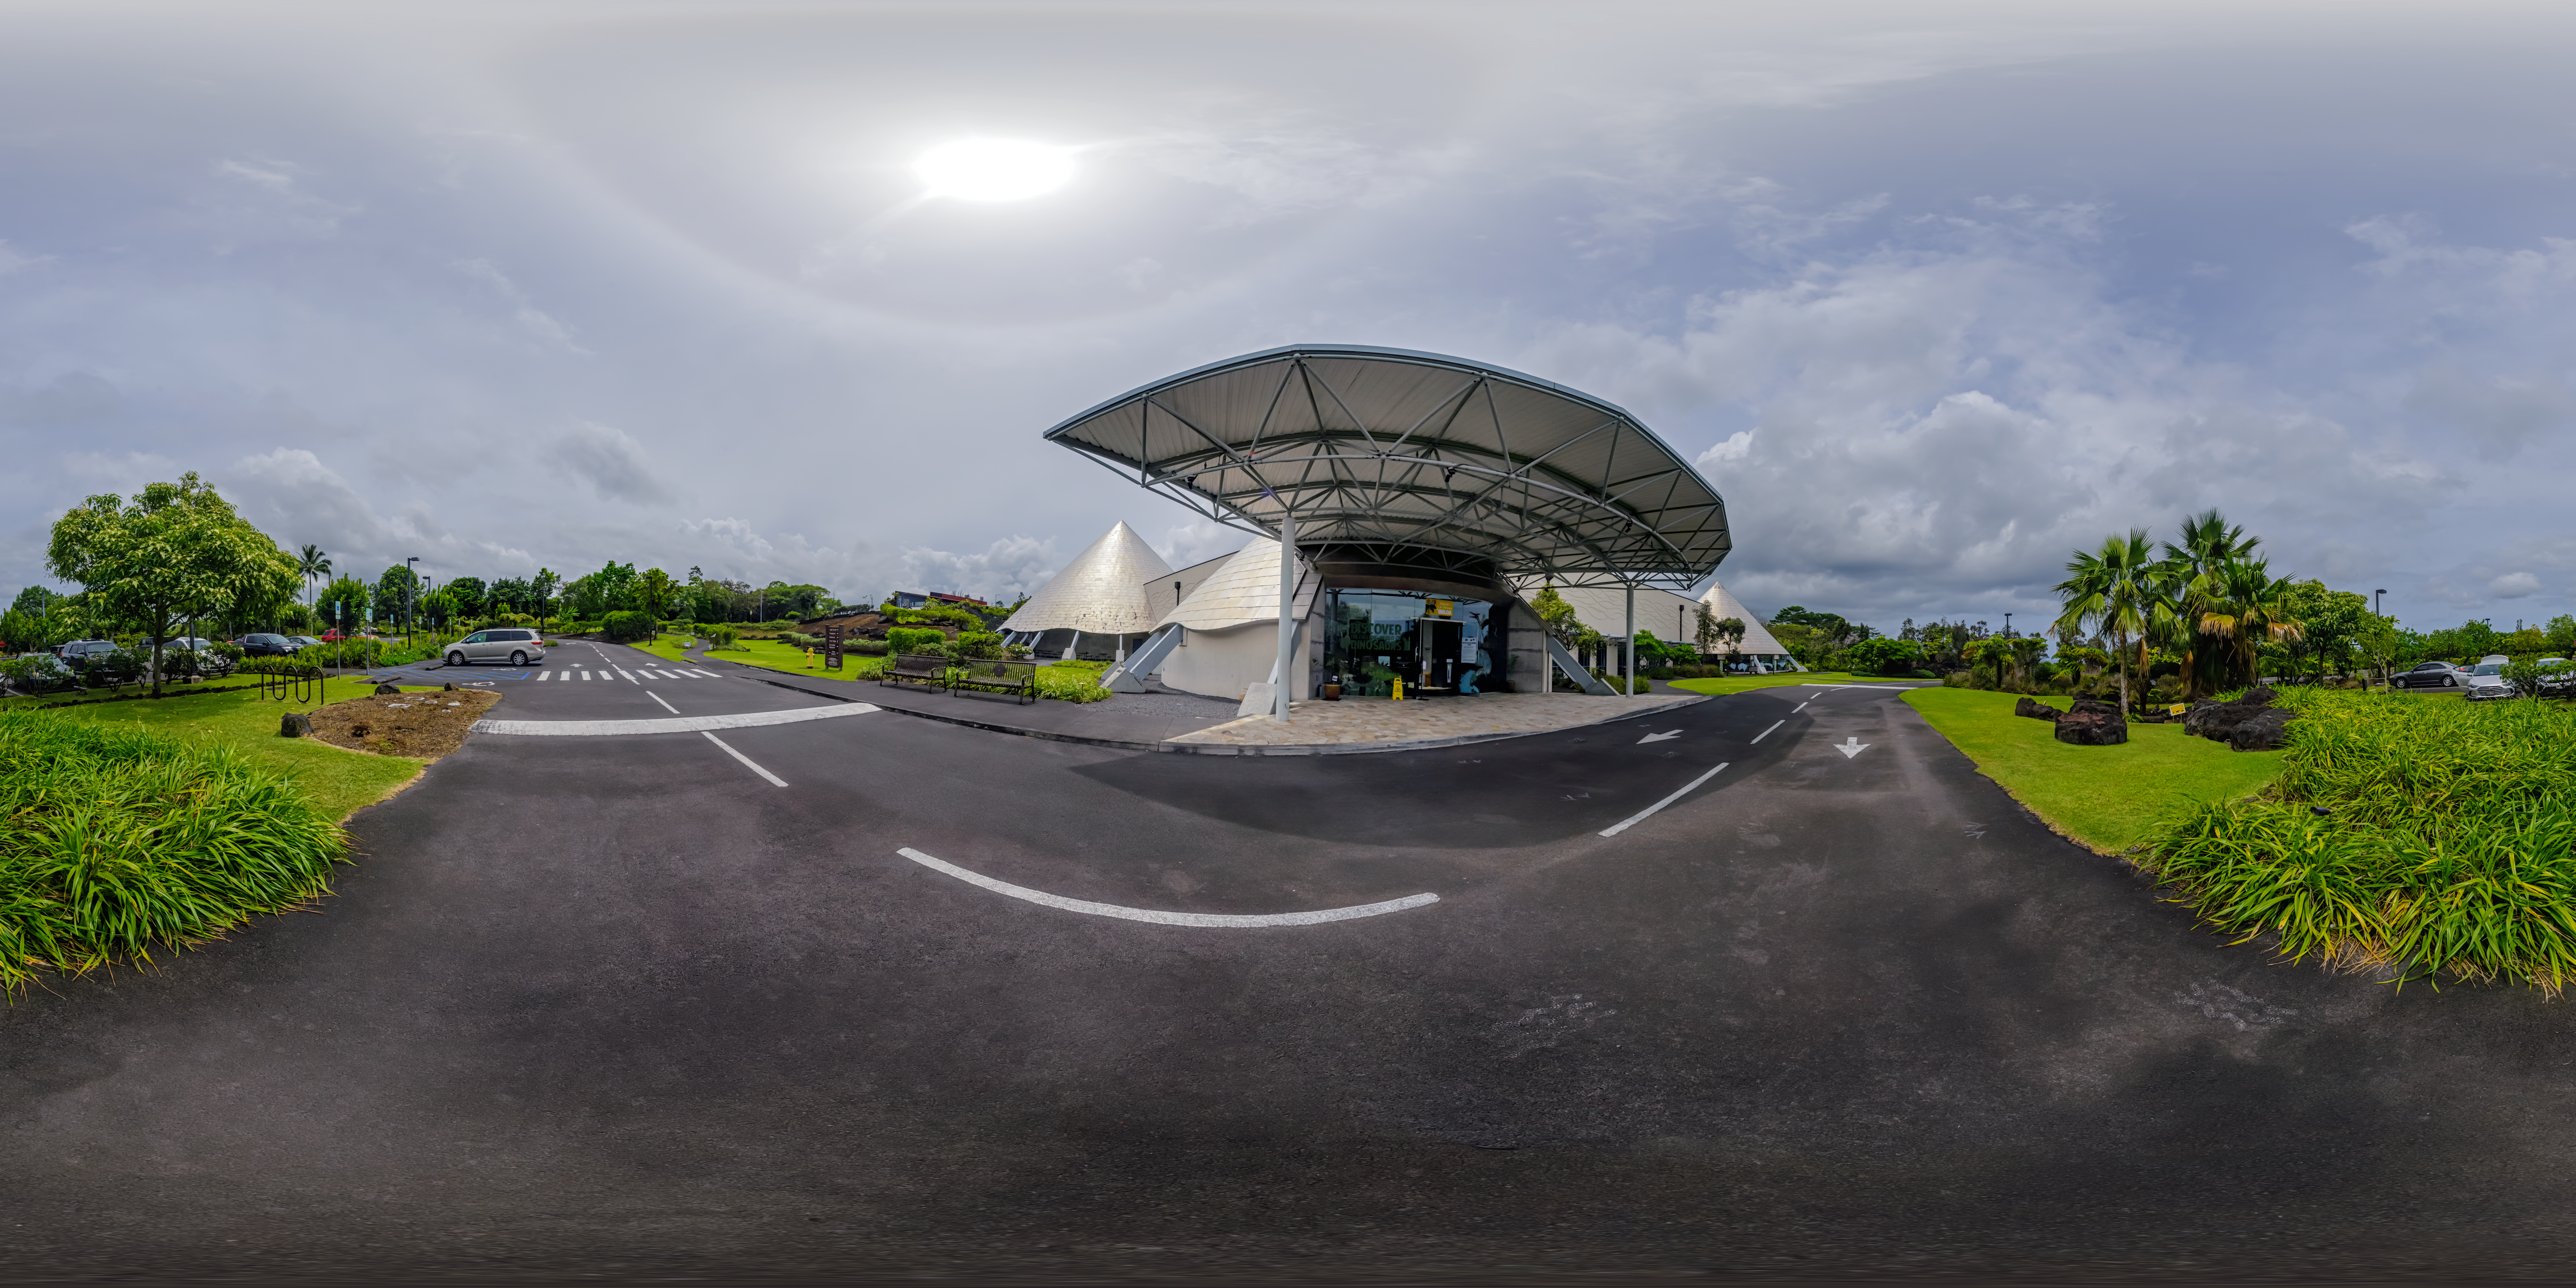

Planetarium at Hilo Base 360 Panorama

A 360 panorama of the planetarium outside the Gemini North Hilo Base Facility in Hilo, Hawai‘i.

A fulldome version of this image can be viewed here.

Credit: International Gemini Observatory/NOIRLab/NSF/AURA/P. Horálek